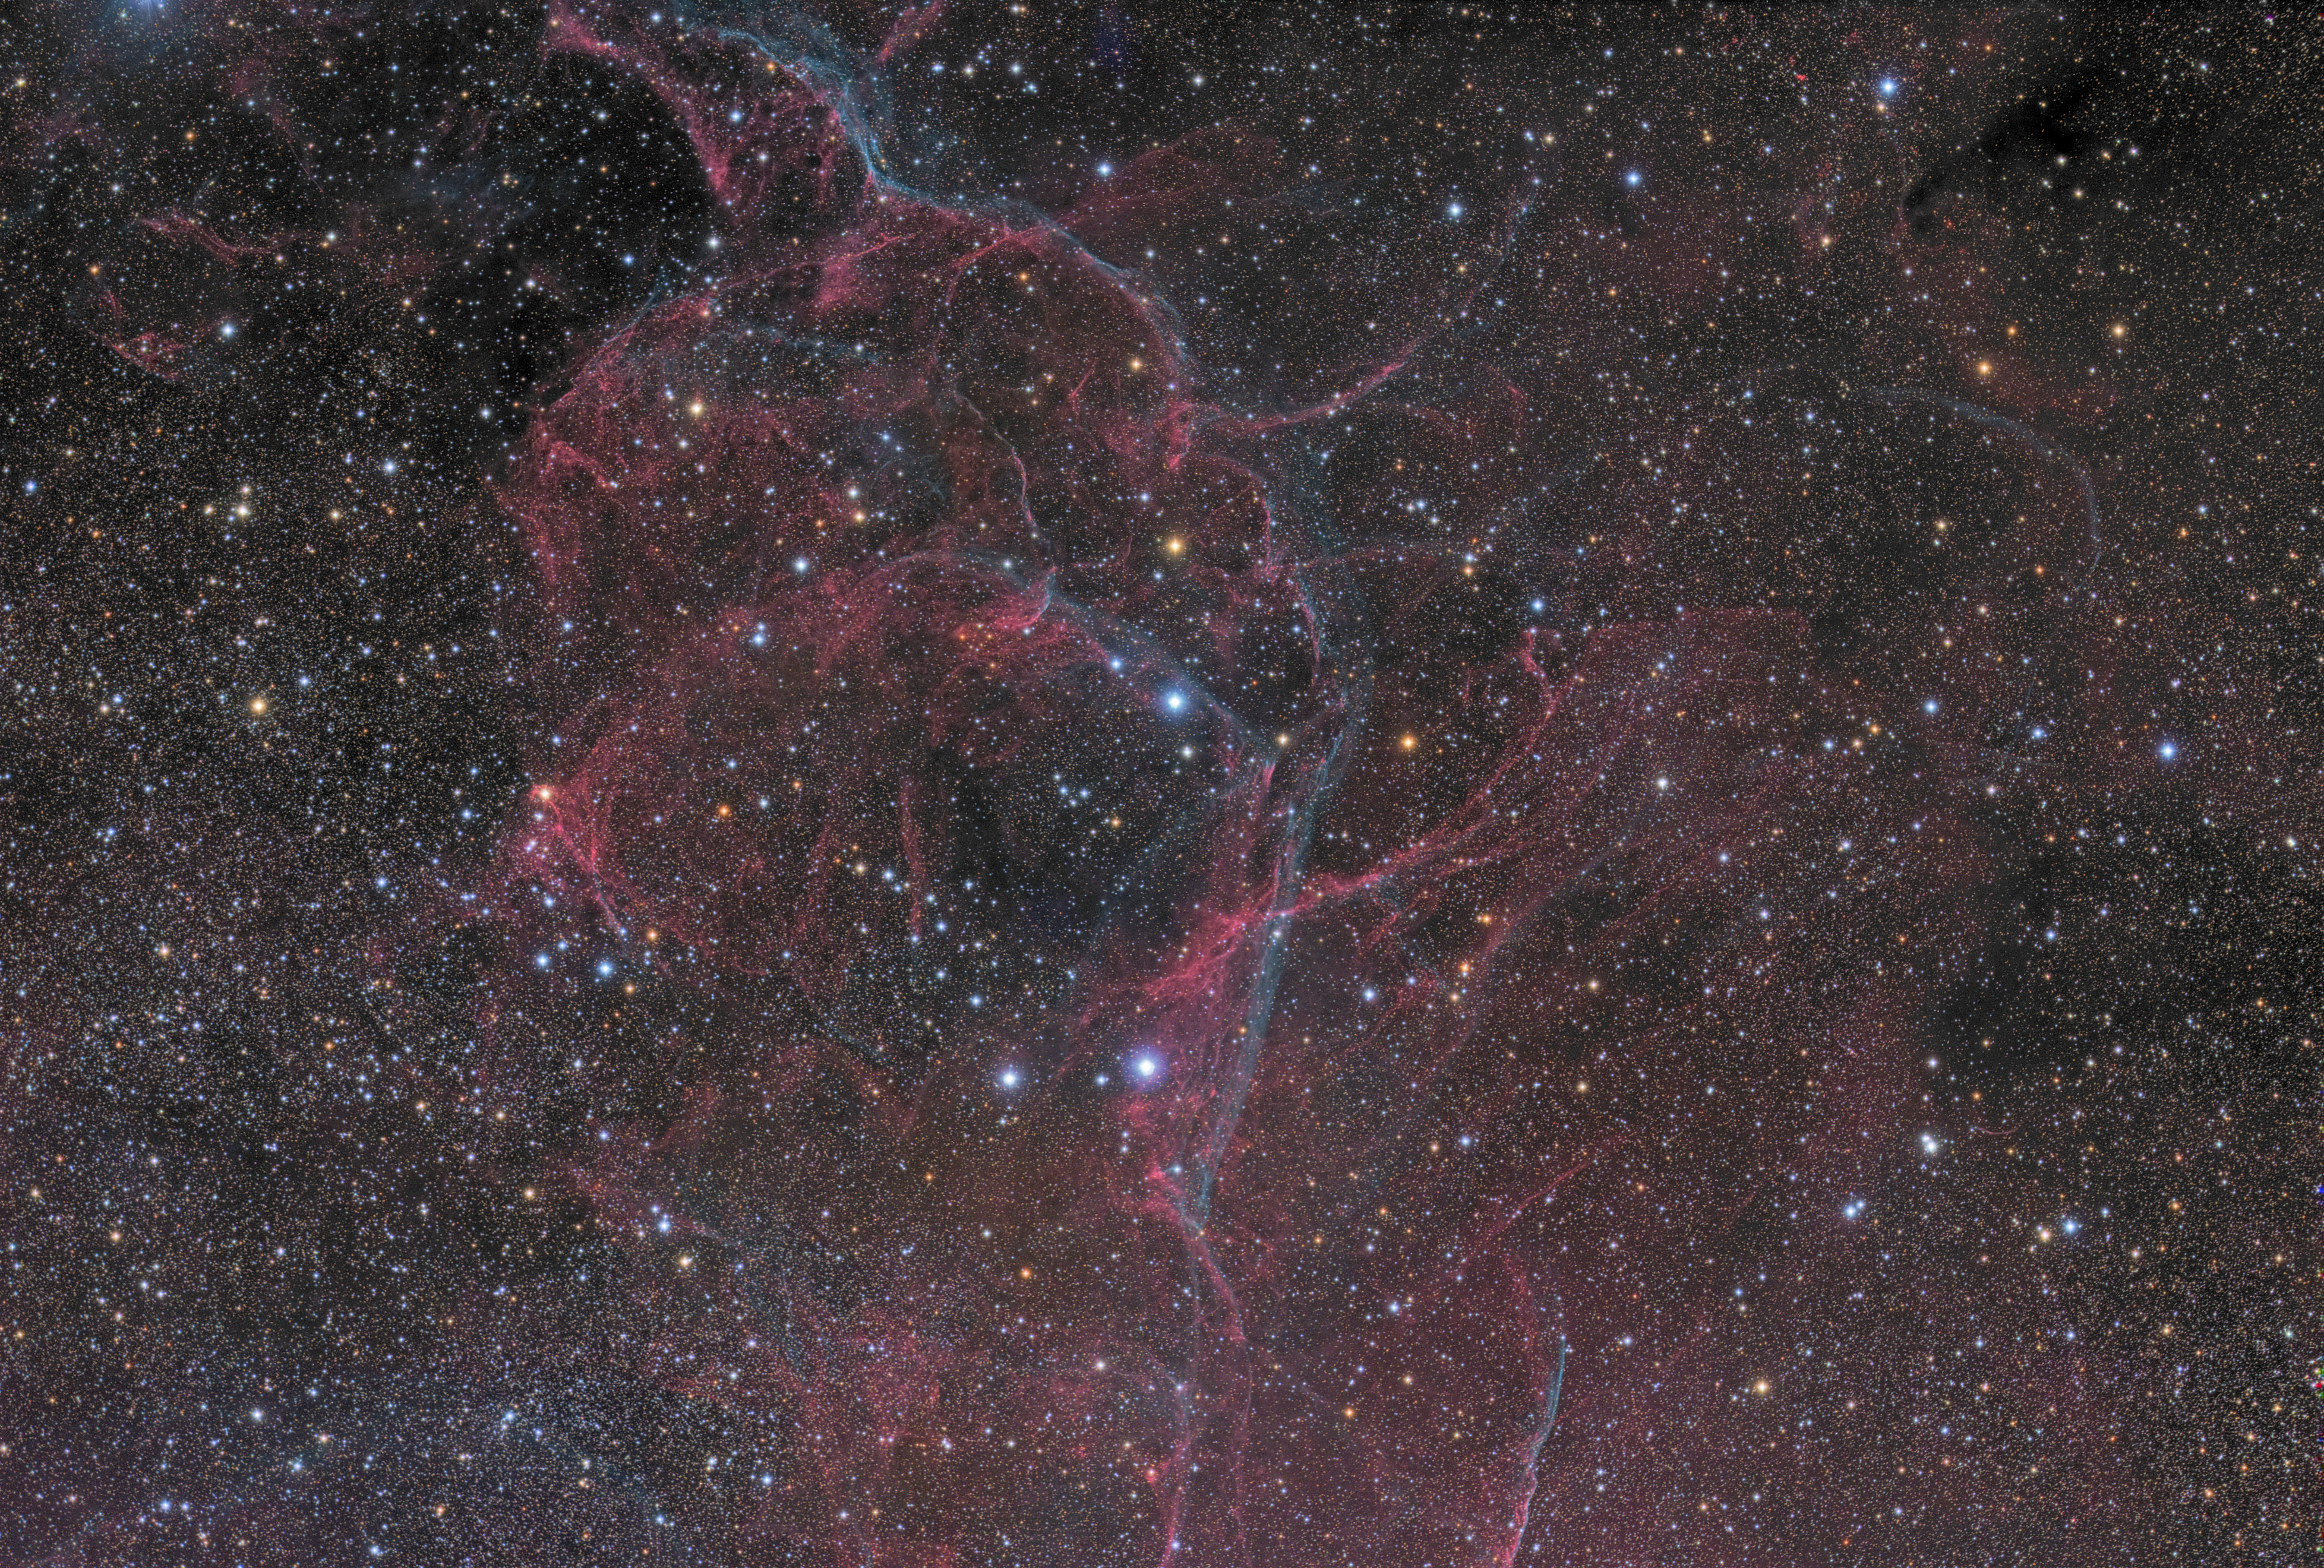

The Vela supernova remnant

This beautiful structure is what remains of a massive star that ended its life with a supernova explosion some 11 000 years ago. The core of the star collapsed, forming a pulsar, while the outermost layers were ejected into the interstellar medium, producing the filaments that we still observe. This supernova remnant is located some 800 light years away, in the southern constellation of Vela (The Sails). The astrophotograph was taken from ESO's La Silla Observatory.

Credit: ESO/J. Pérez